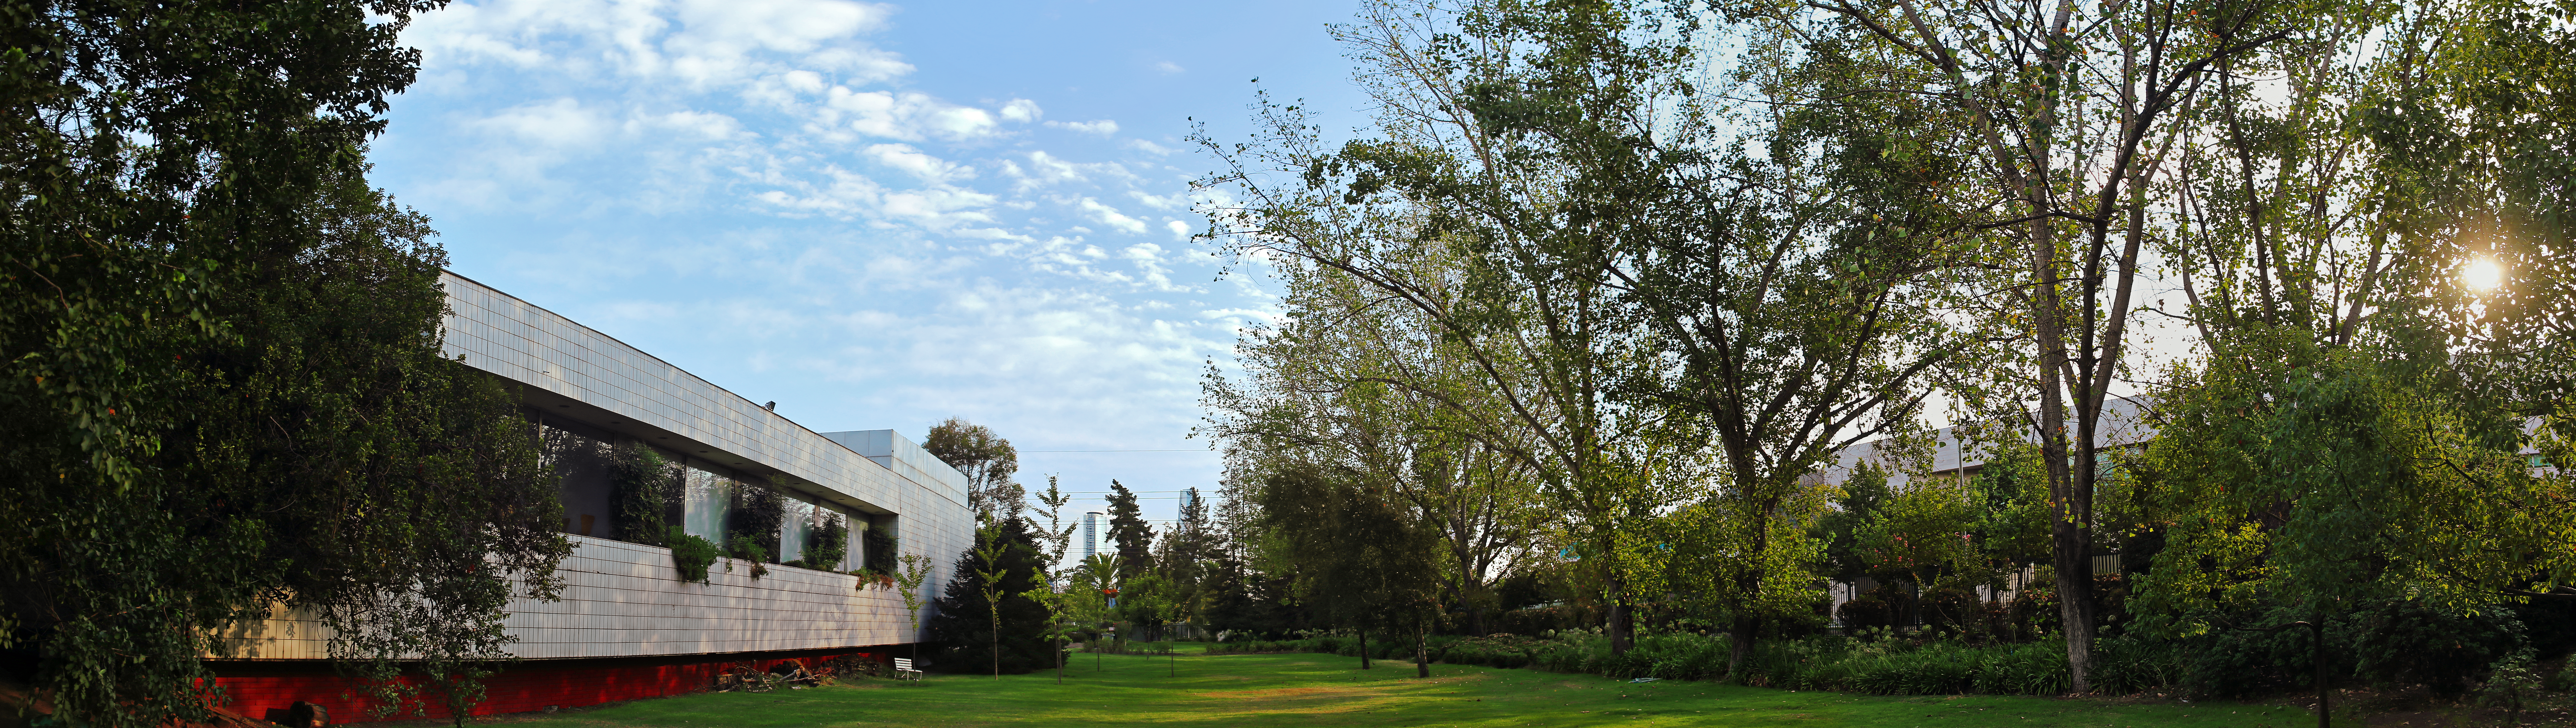

ESO Vitacura garden

The garden of the ESO Vitacura office, visible to the left. Beyond the trees to the right, a glimpse of the futuristic building of the Vitacura City Hall can be glimpsed.

Credit: R. Wesson/ESO